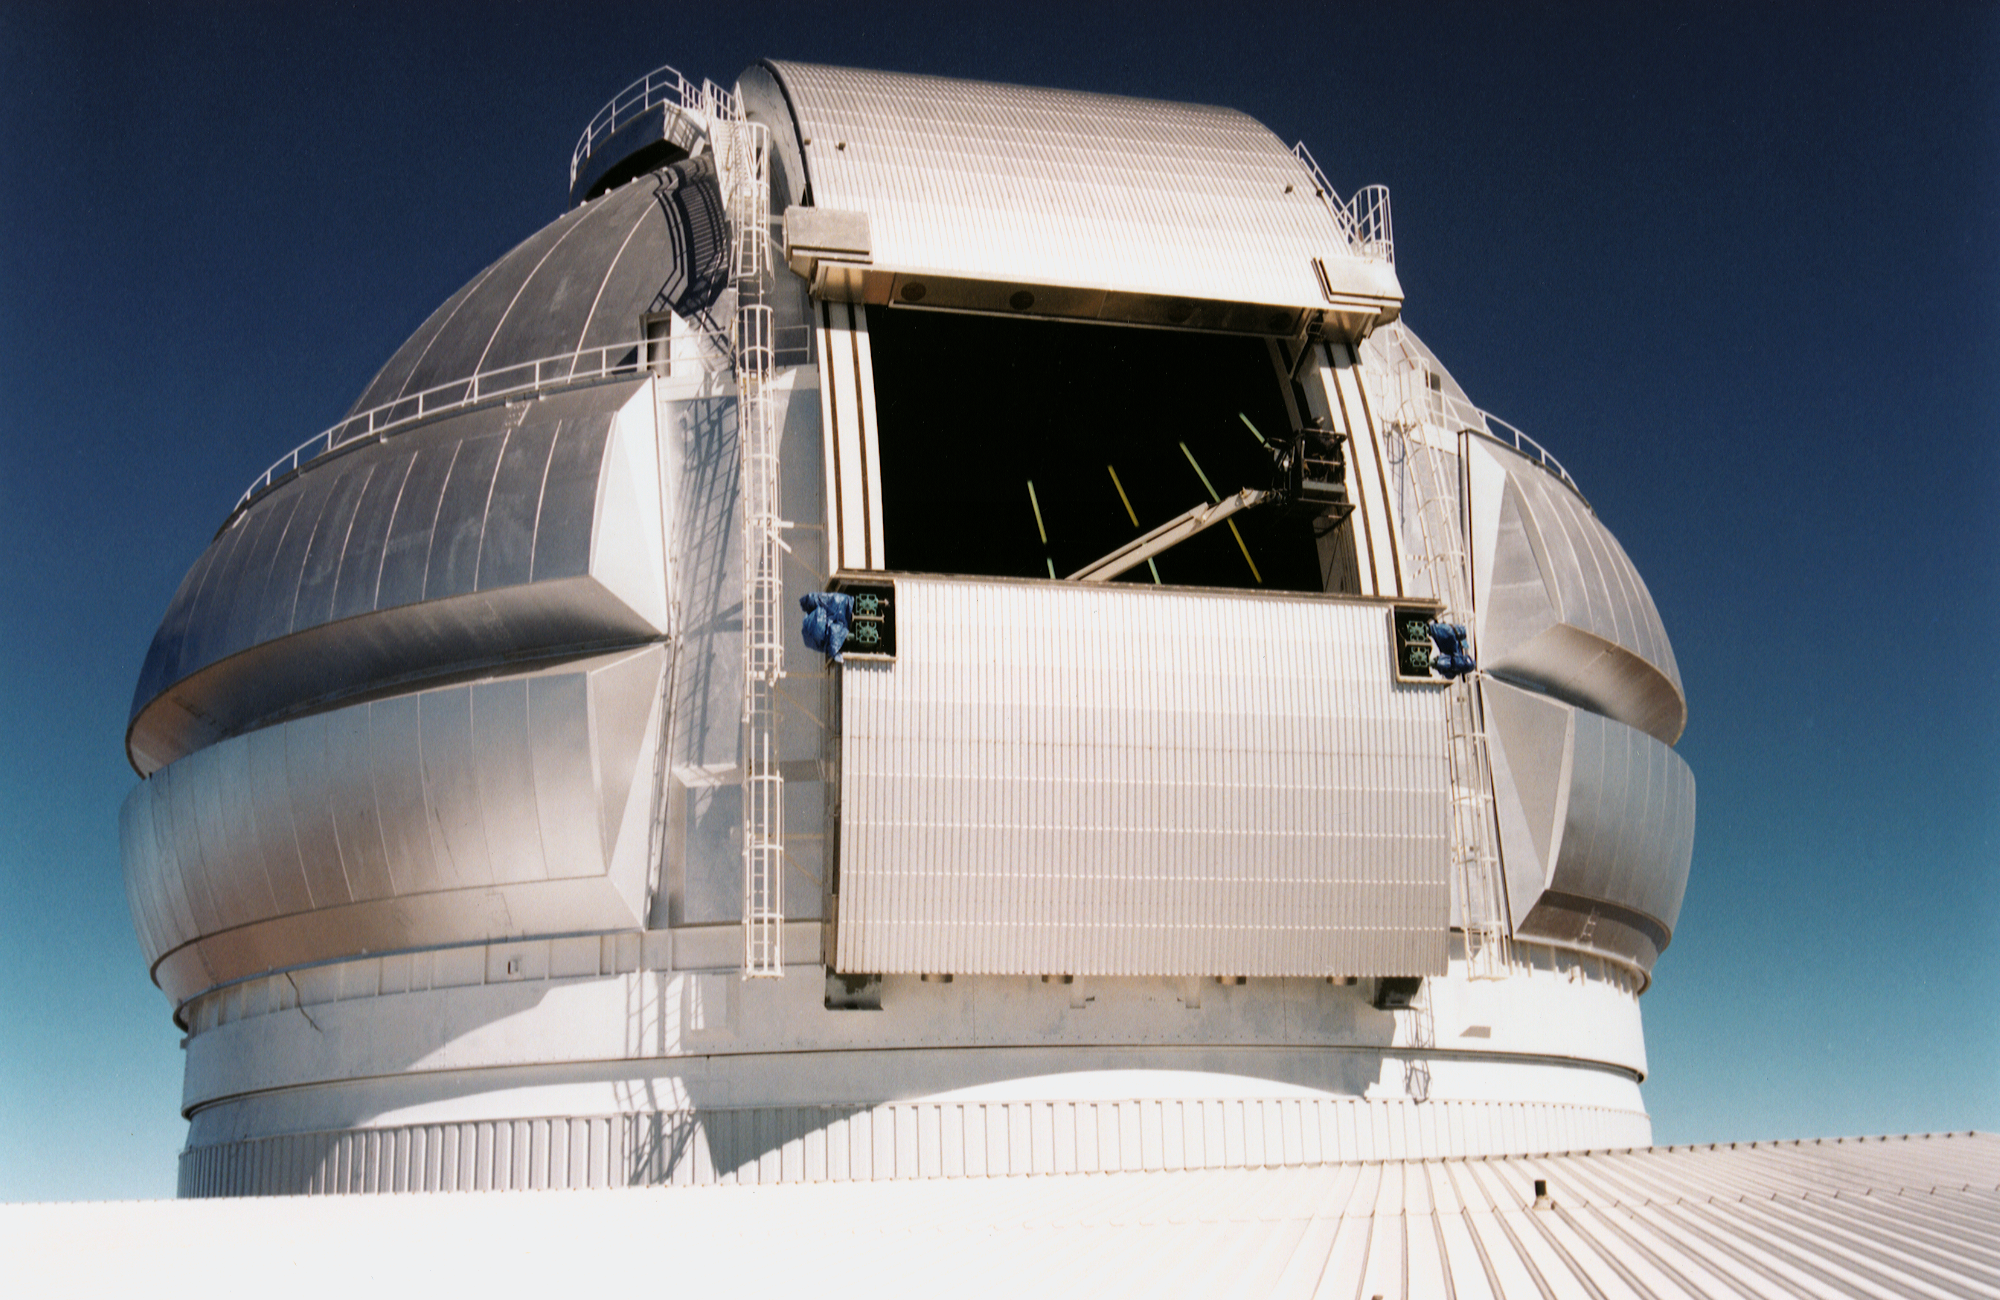

Gemini North, Mauna Kea

The Gemini North telescope dome at Mauna Kea, Hawaii, completed in February 1998.

Credit: NOIRLab/NSF/AURA